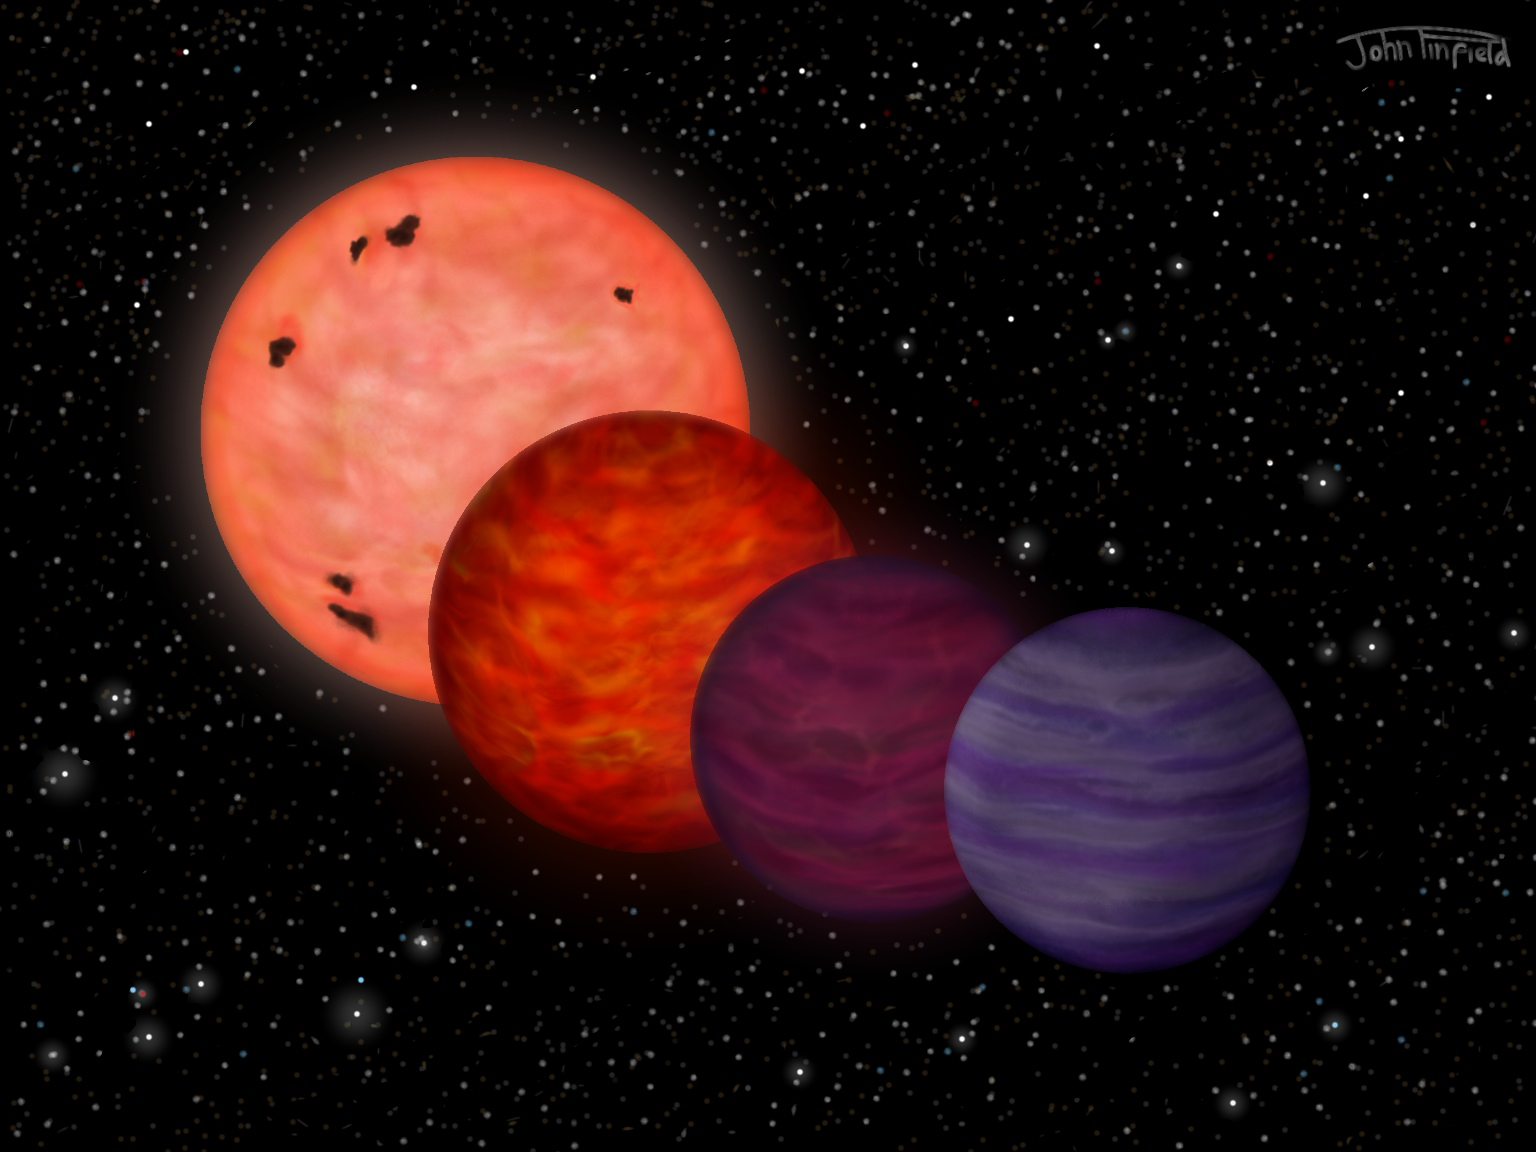

Planet-like Object May Have Spent Its Youth as Hot as a Star

A four-stage sequence (left to right) showing the possible extreme temperature evolution for WISE J0304-2705. For about 20 million years, the object was as hot as a star, shining with a temperature of at least 5,100 degrees Fahrenheit (2800 degrees Celsius). After about 100 million years it had cooled to about 2,700 degrees Fahrenheit (1500 degrees Celsius), and by a billion years its temperature was about 1,800 degrees Fahrenheit (1000 degrees Celsius). The final stage is billions of years later, when WISE J0304-2705 has cooled to its current planetary temperature of 100-150 C.

Credit: John Pinfield